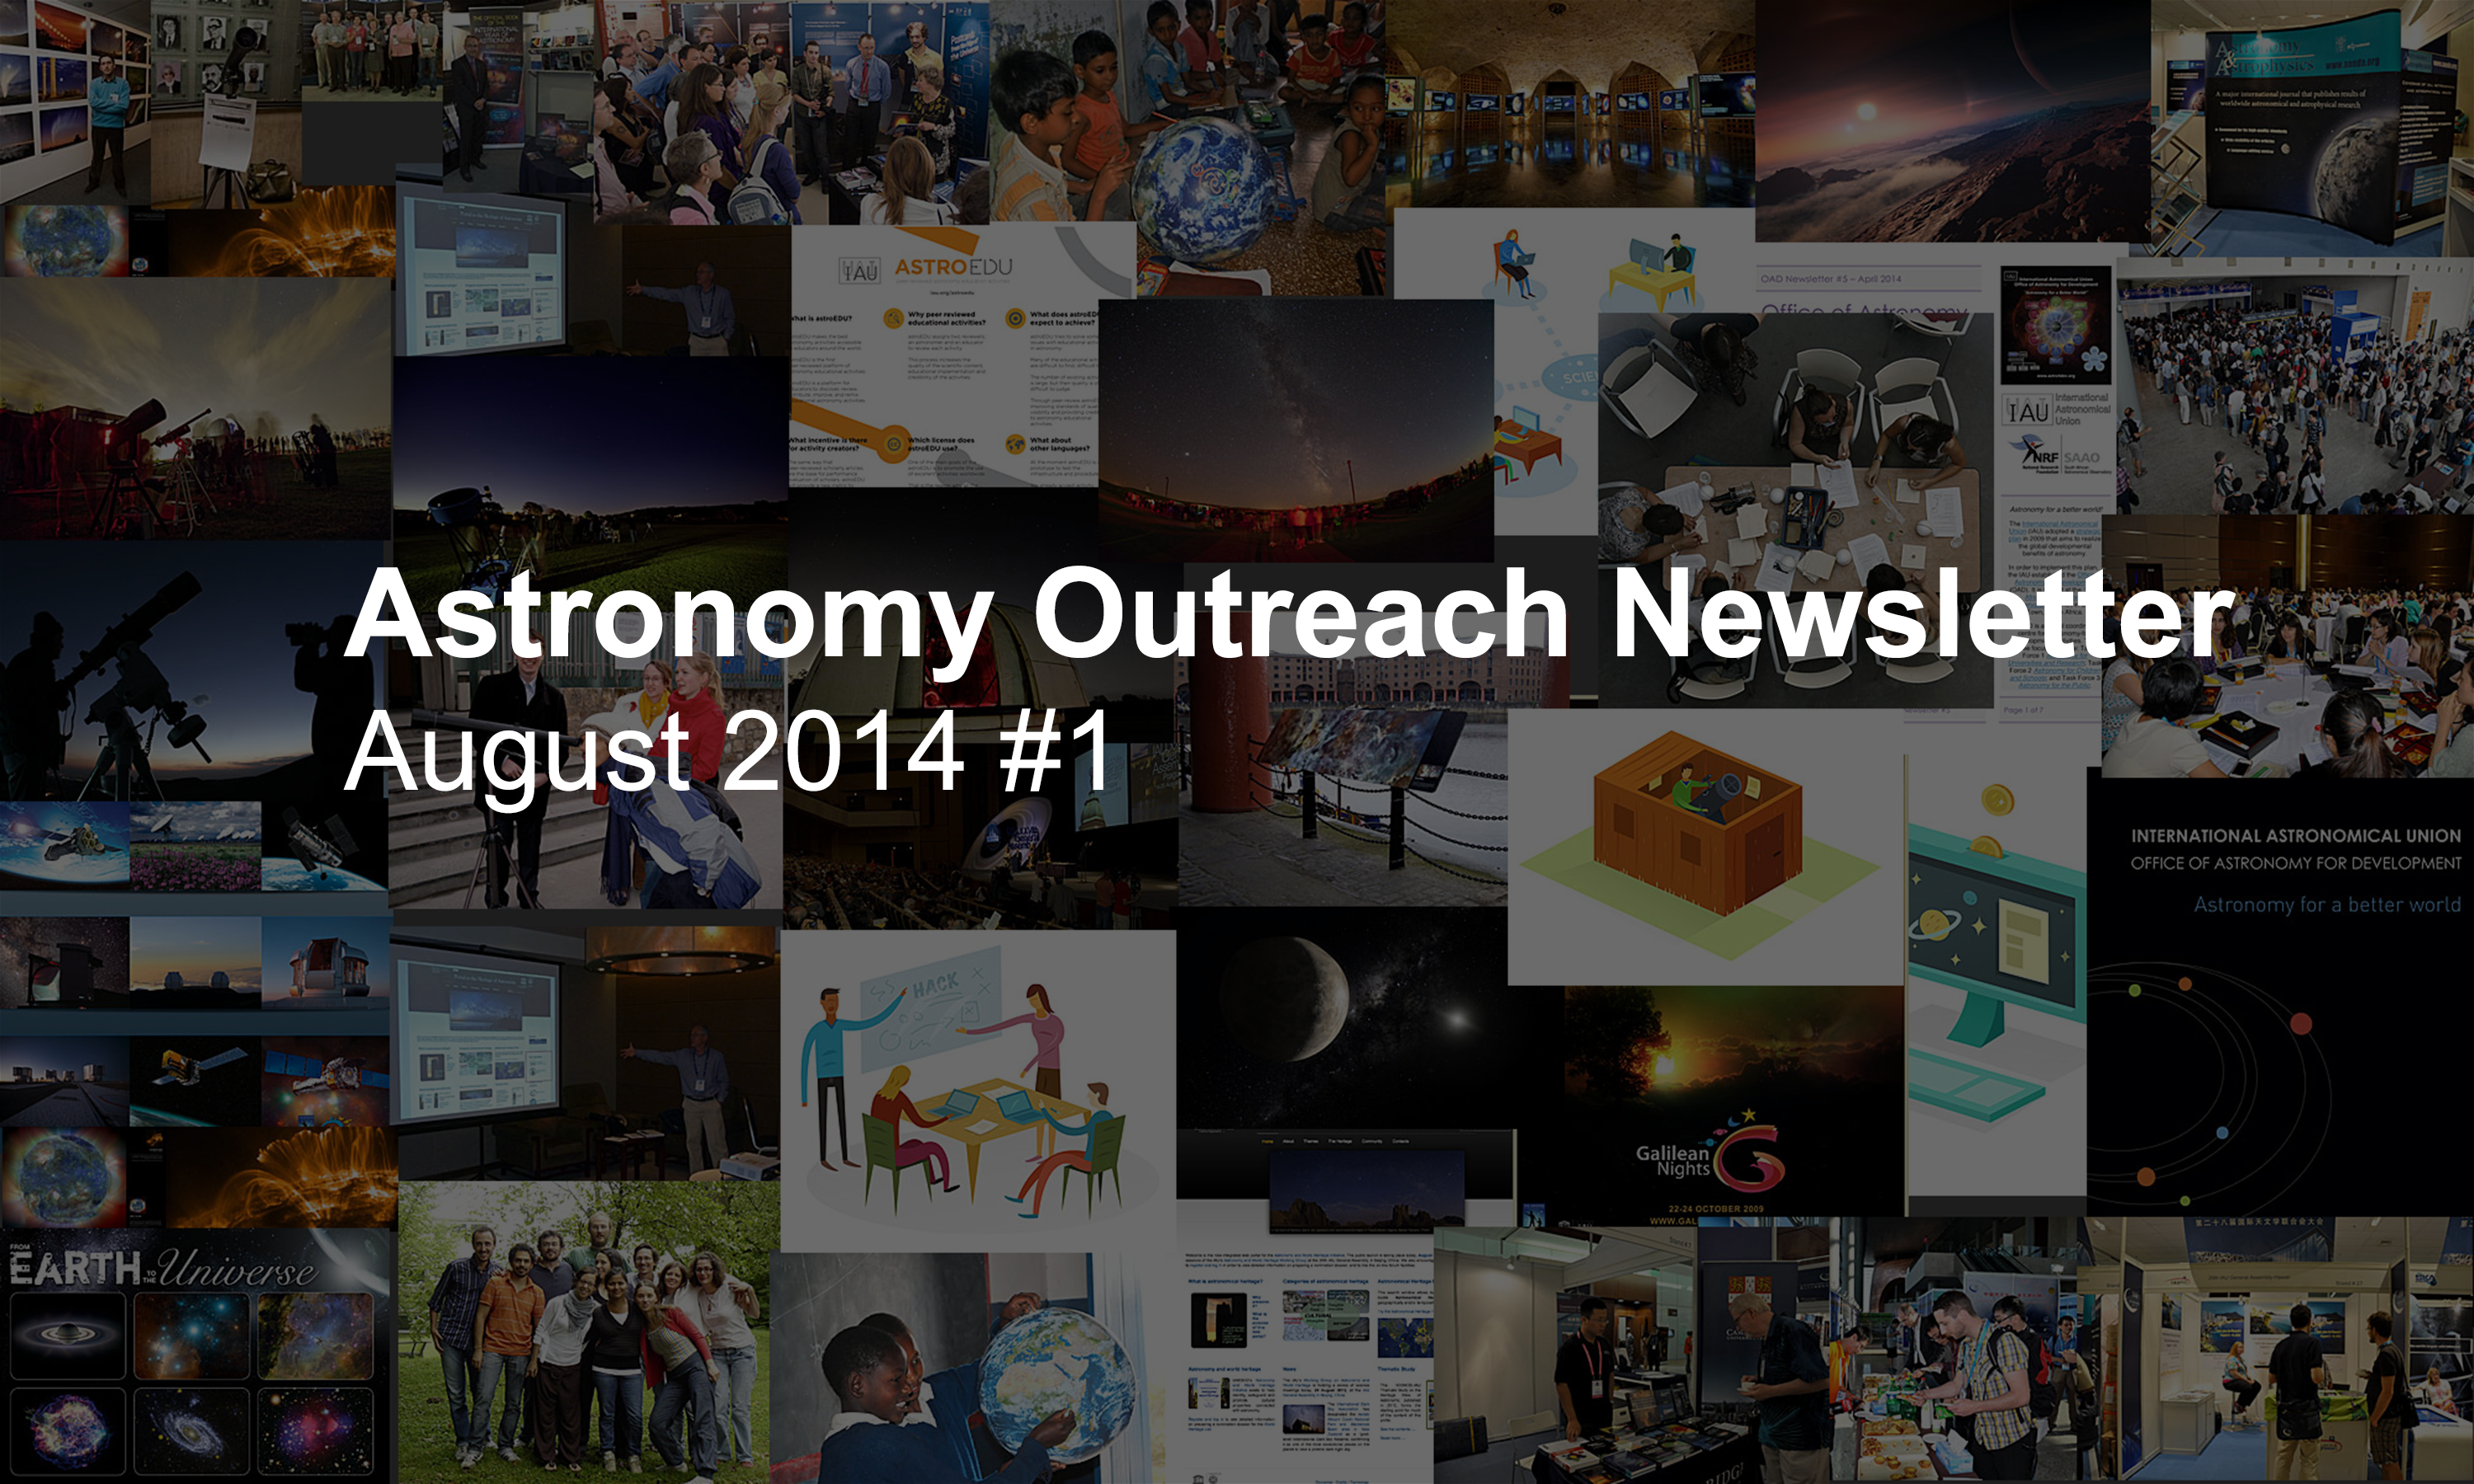

IAU Astronomy Outreach Newsletter August 2014 #1

IAU Astronomy Outreach Newsletter August 2014 #1.

Credit: IAU